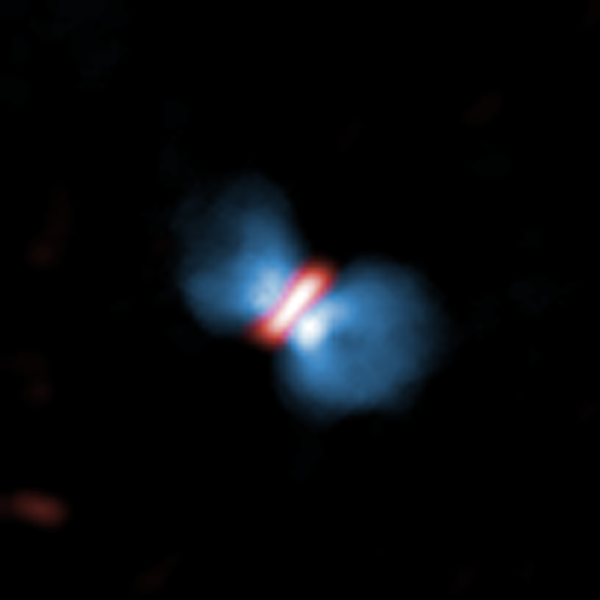

Birth cry of a massive baby star

ALMA observes birth cry of a massive baby star.

Credit: ALMA (ESO/NAOJ/NRAO)